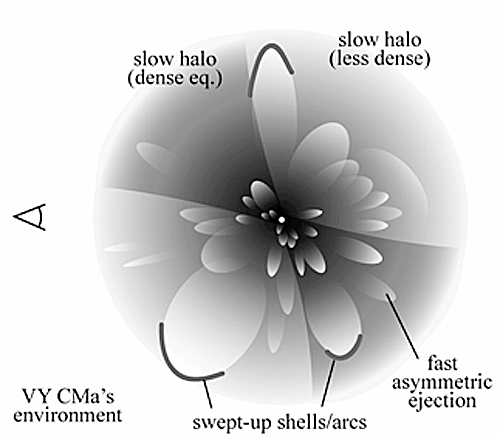

Diagram of the proposed schematic geometry and structure of the likely pre-supernova environment around VY CMa

Diagram of the proposed schematic geometry and structure of the likely pre-supernova environment around VY CMa, consisting of individual asymmetric mass ejections.

Credit: International Gemini Observatory/NOIRLab/NSF/AURA